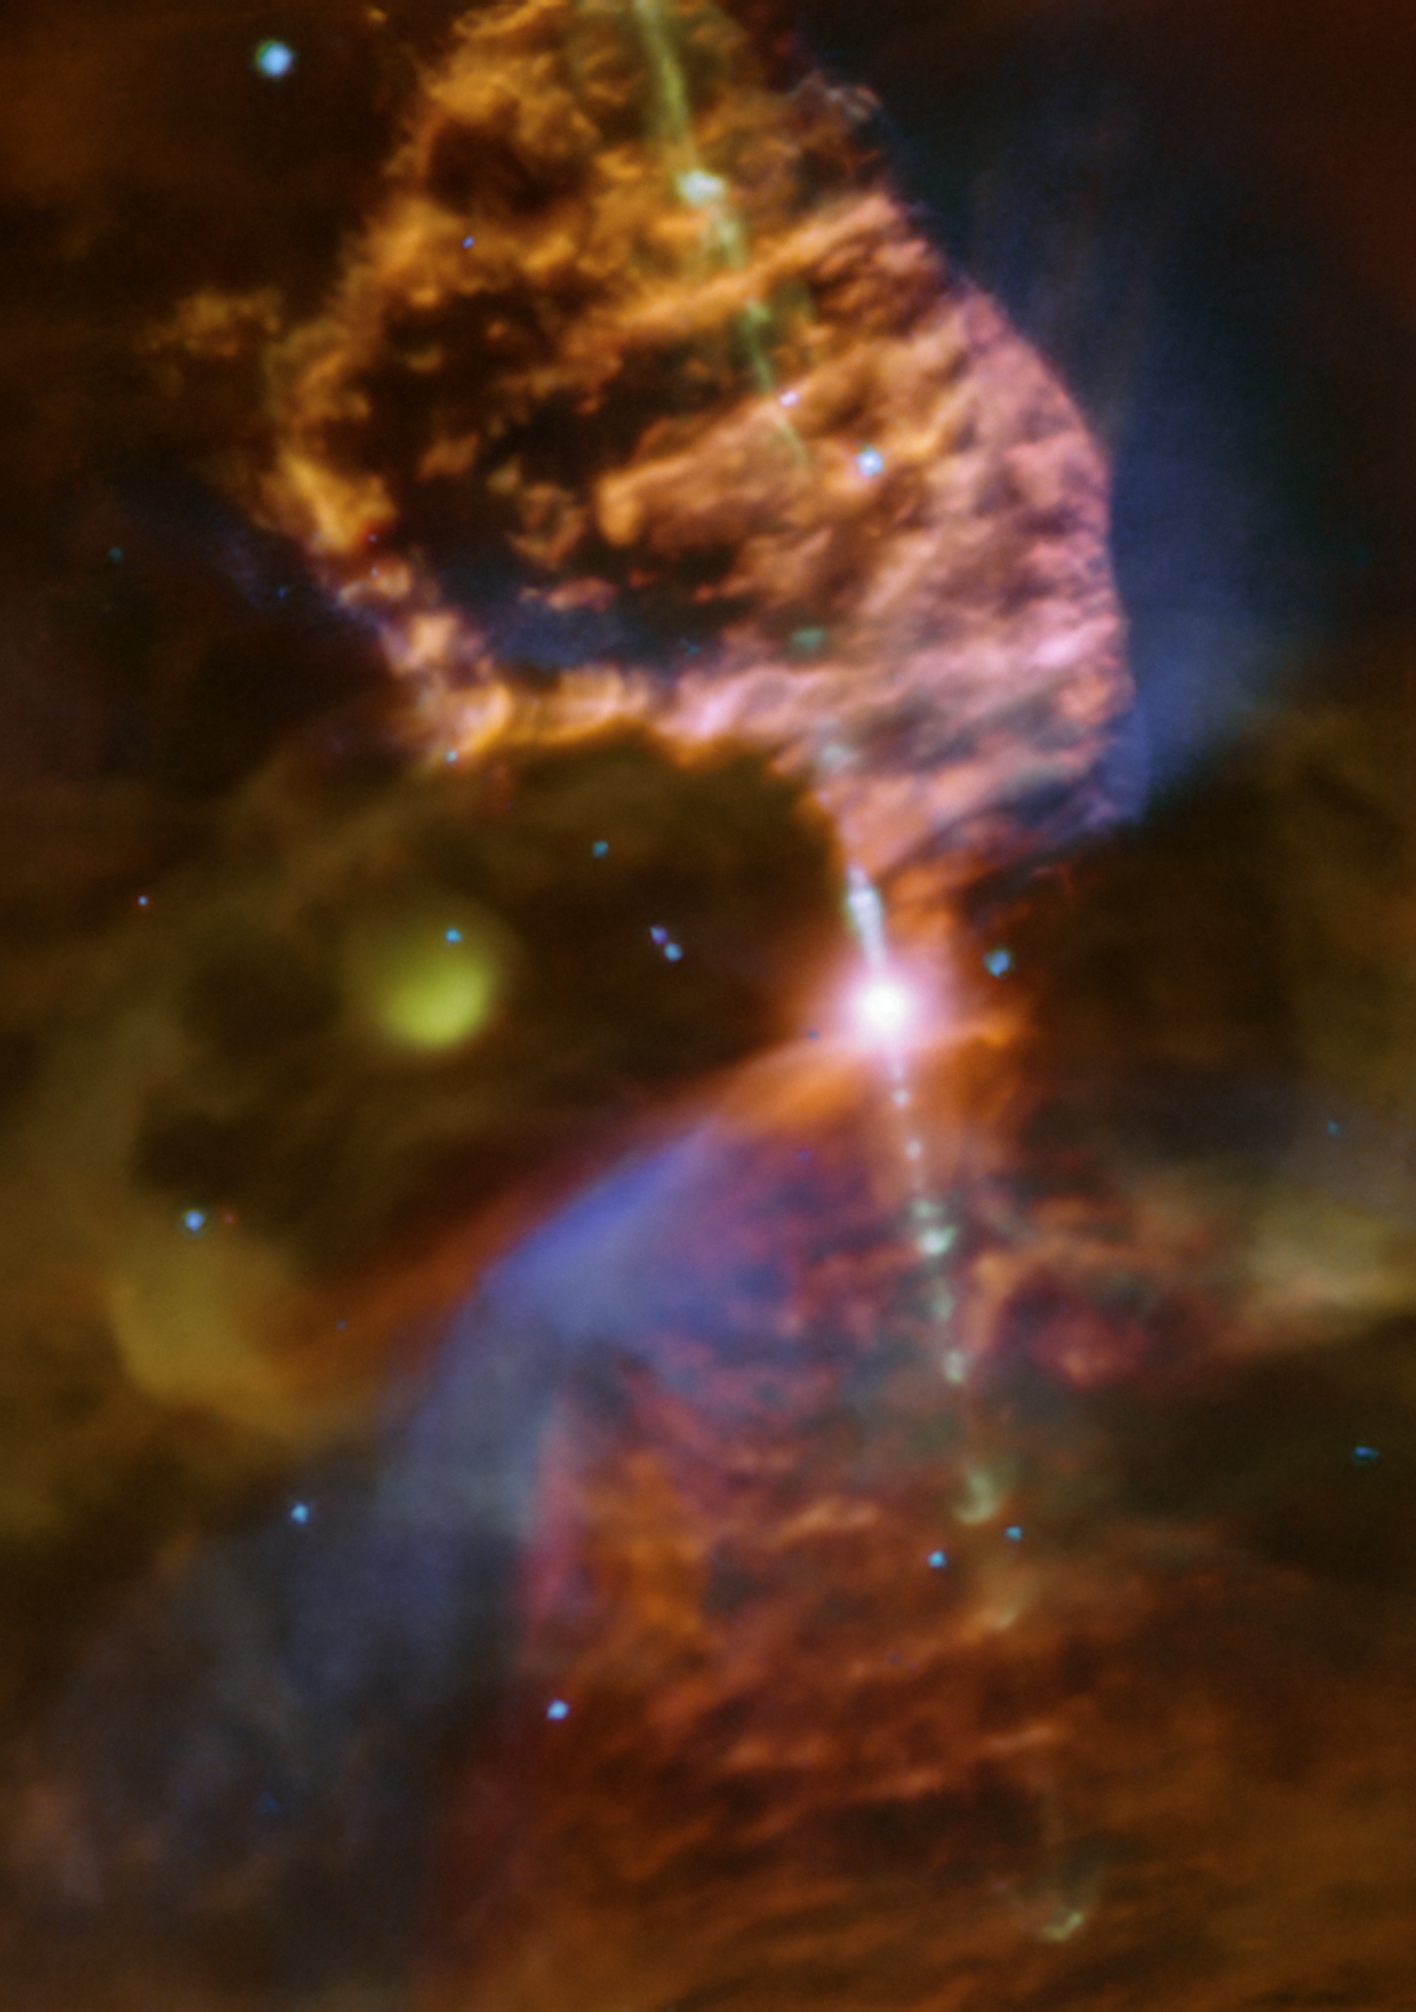

Young or old? — There’s both

Today’s Picture of the Week represents an unexpected full circle moment. The depicted object, known as Ve 7–27, was long believed to be a planetary nebula — the end phase of a sun-like star’s life. But ESO’s Very Large Telescope (VLT) has shown that it’s actually a still-forming baby star.

For years the true nature of this nebula had been debated, but the VLT’s MUSE instrument has now captured the first detailed image of this object. It shows that Ve 7-27 is shooting energetic jets with knots or ‘bullets’ along them, which is typical for newborn stars. “Instead of being the “last breath” of a dying star, Ve 7-27 is a newborn one,“ says Janette Suherli, a PhD candidate at the University of Manitoba, Canada and first author of the study that revealed this surprising finding.

But there’s an actual dead star lurking just nearby. The compact yellowish-green smudge to the centre-left of this image hosts a neutron star produced when a massive star exploded as a supernova. This nebula is part of a larger cloud ejected by the explosion, the Vela Junior supernova remnant. The MUSE observations revealed that the baby star Ve 7-27 is embedded in the material expelled by this supernova. The distance to Vela Junior had never been precisely constrained before, but now we know this object is close to Ve 7-27. Since Ve 7-27 is known to be about 4500 light-years away, so is Vela Junior. Pinpointing the distance to Vela Junior means we now finally know its size, how fast it is expanding, how energetic it is, and how long ago the supernova exploded, solving decades of inconsistencies. The discovery therefore gives insights to not only the energetic baby star but also the true nature of Vela Junior and represents an “outstanding case of stellar birth and stellar death co-existing side by side in the same environment,” as Suherli describes.

Credit: ESO/J. Suherli et al.